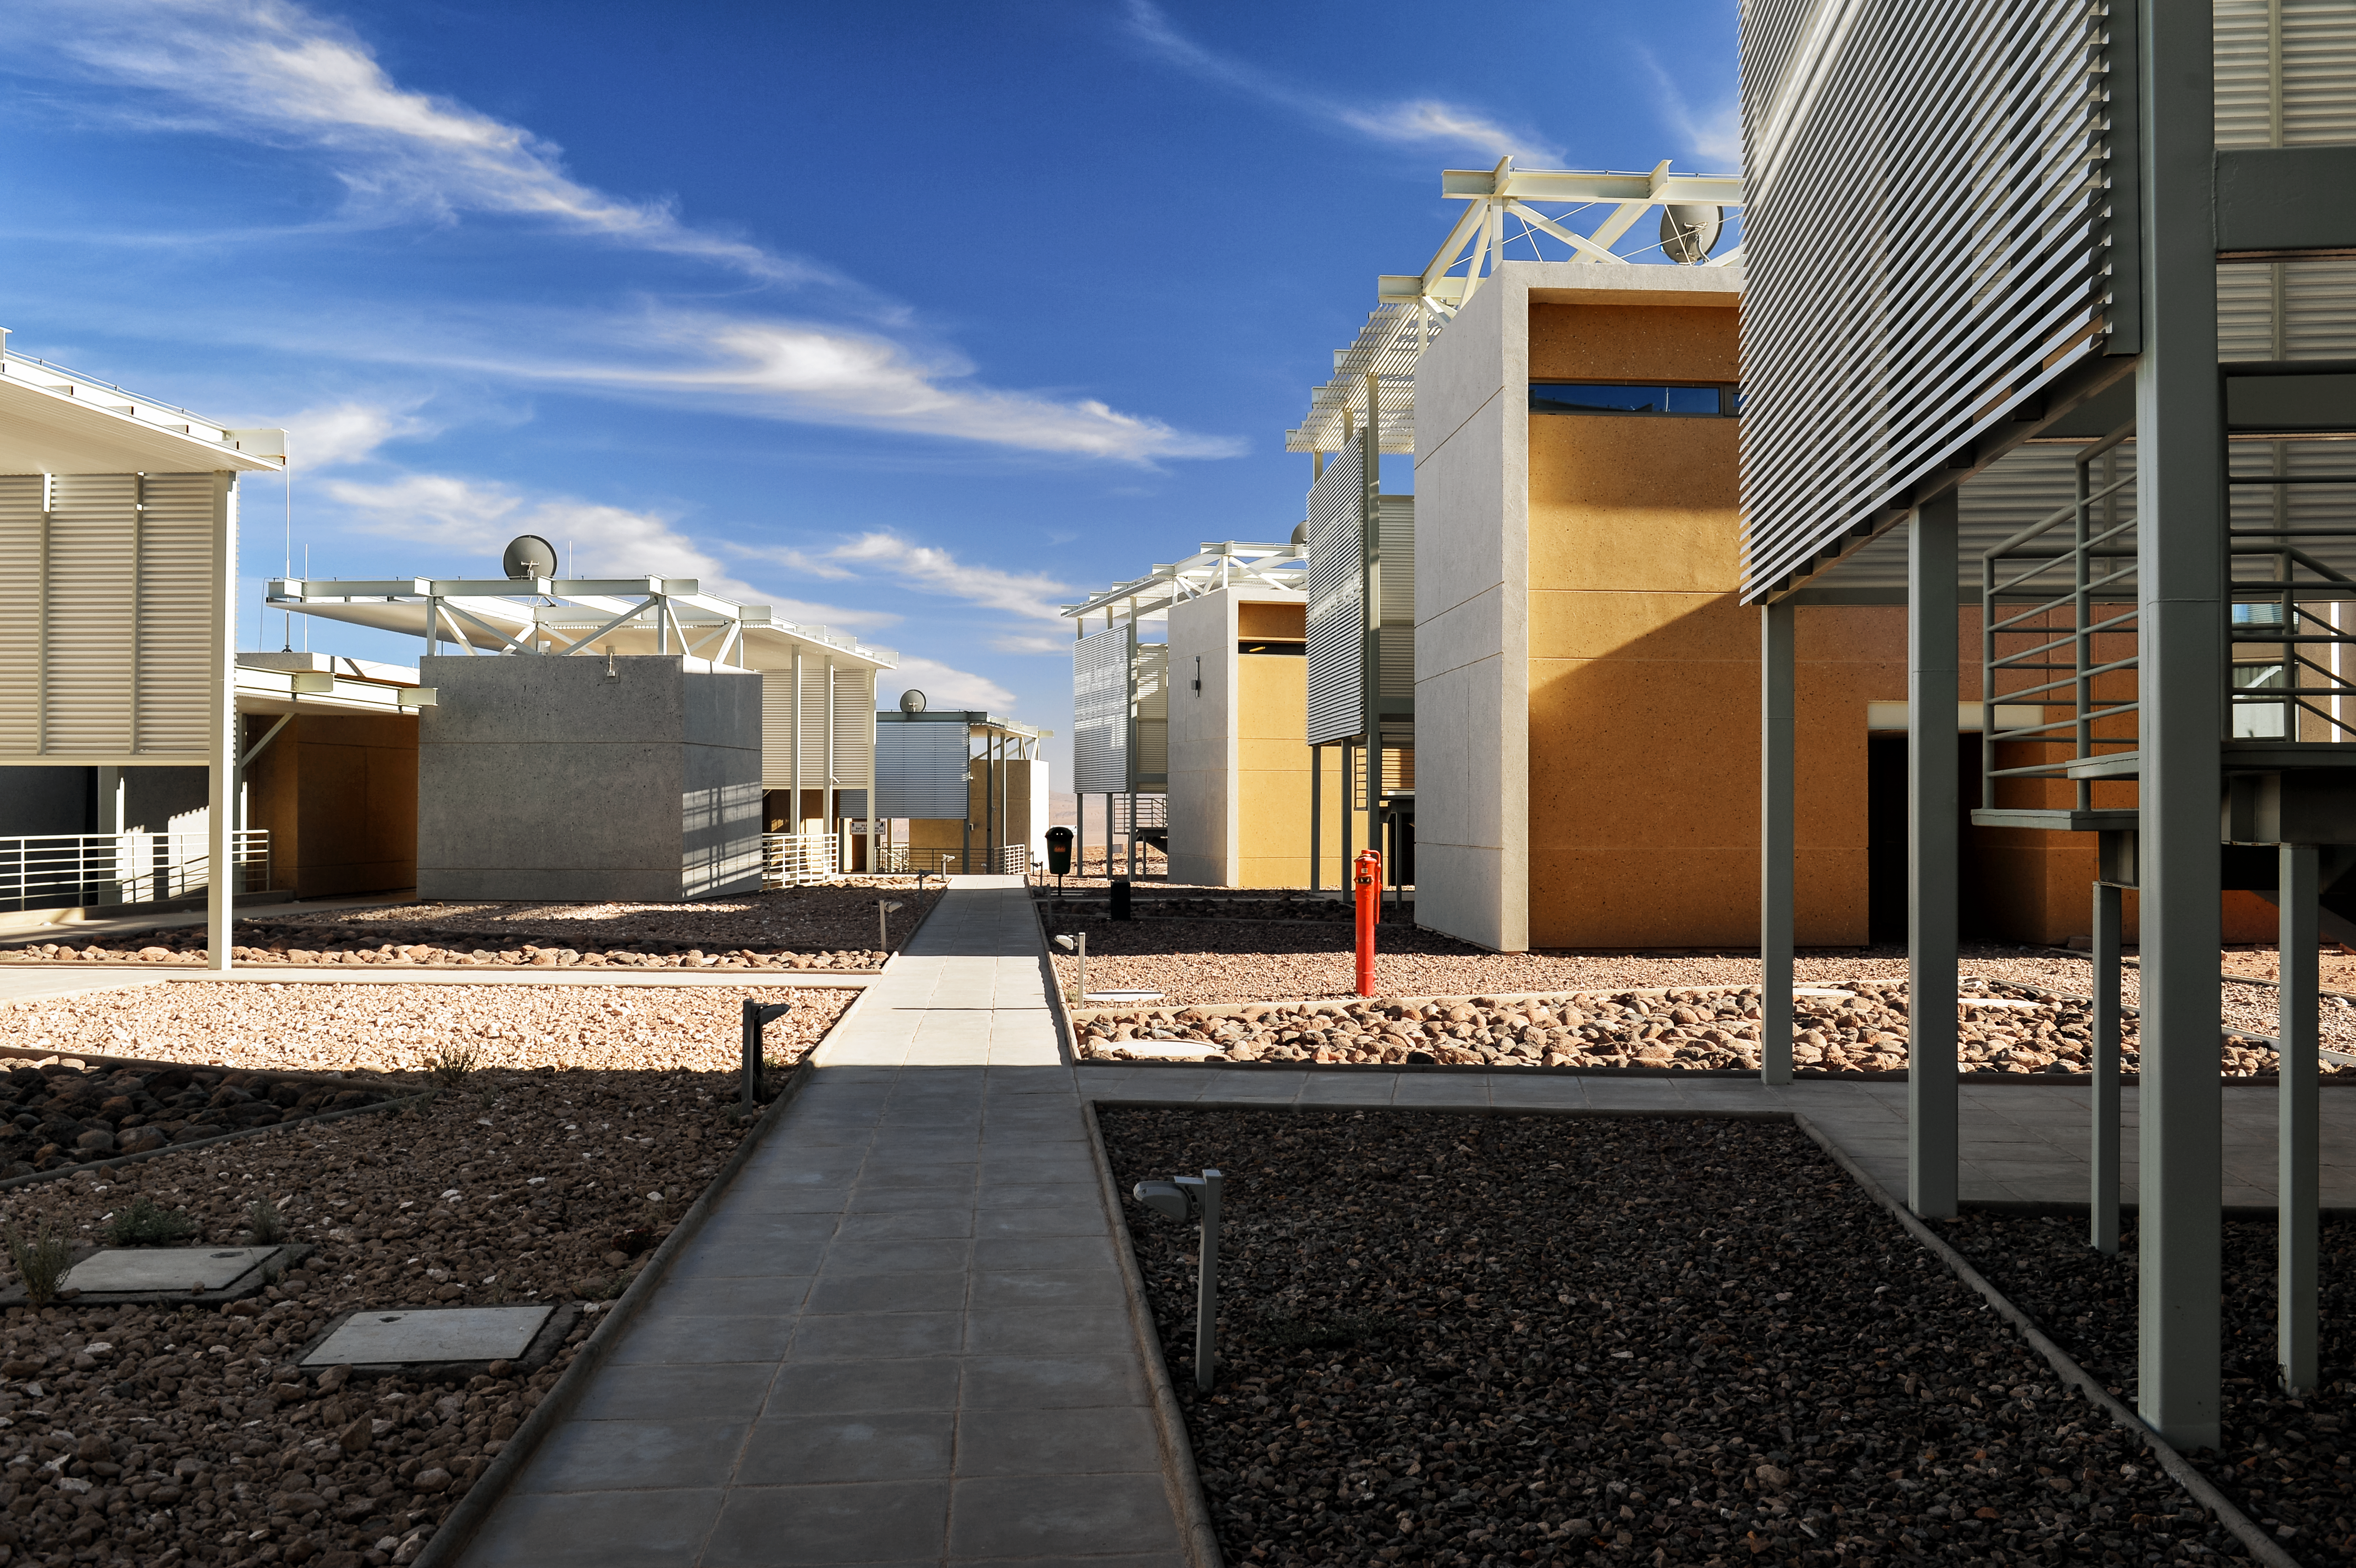

At home in the desert

The recently-completed ALMA Residencia stands at an altitude of 2900 metres in the Atacama Desert, in the foothills of the Chilean Andes. It serves as accommodation for staff and astronomers visiting to study the Universe with the Atacama Large Millimeter/submillimeter Array (ALMA), which sits on the Chajnantor Plateau 28 kilometres away and over 2000 metres higher. By incorporating local materials such as stone, copper and volcanic rock into the design of the building, the architects ensured that the Residencia would blend in with the colours and topography of the surrounding desert, preserving the natural landscape as much as possible.

Credit: A. Caproni/ESO